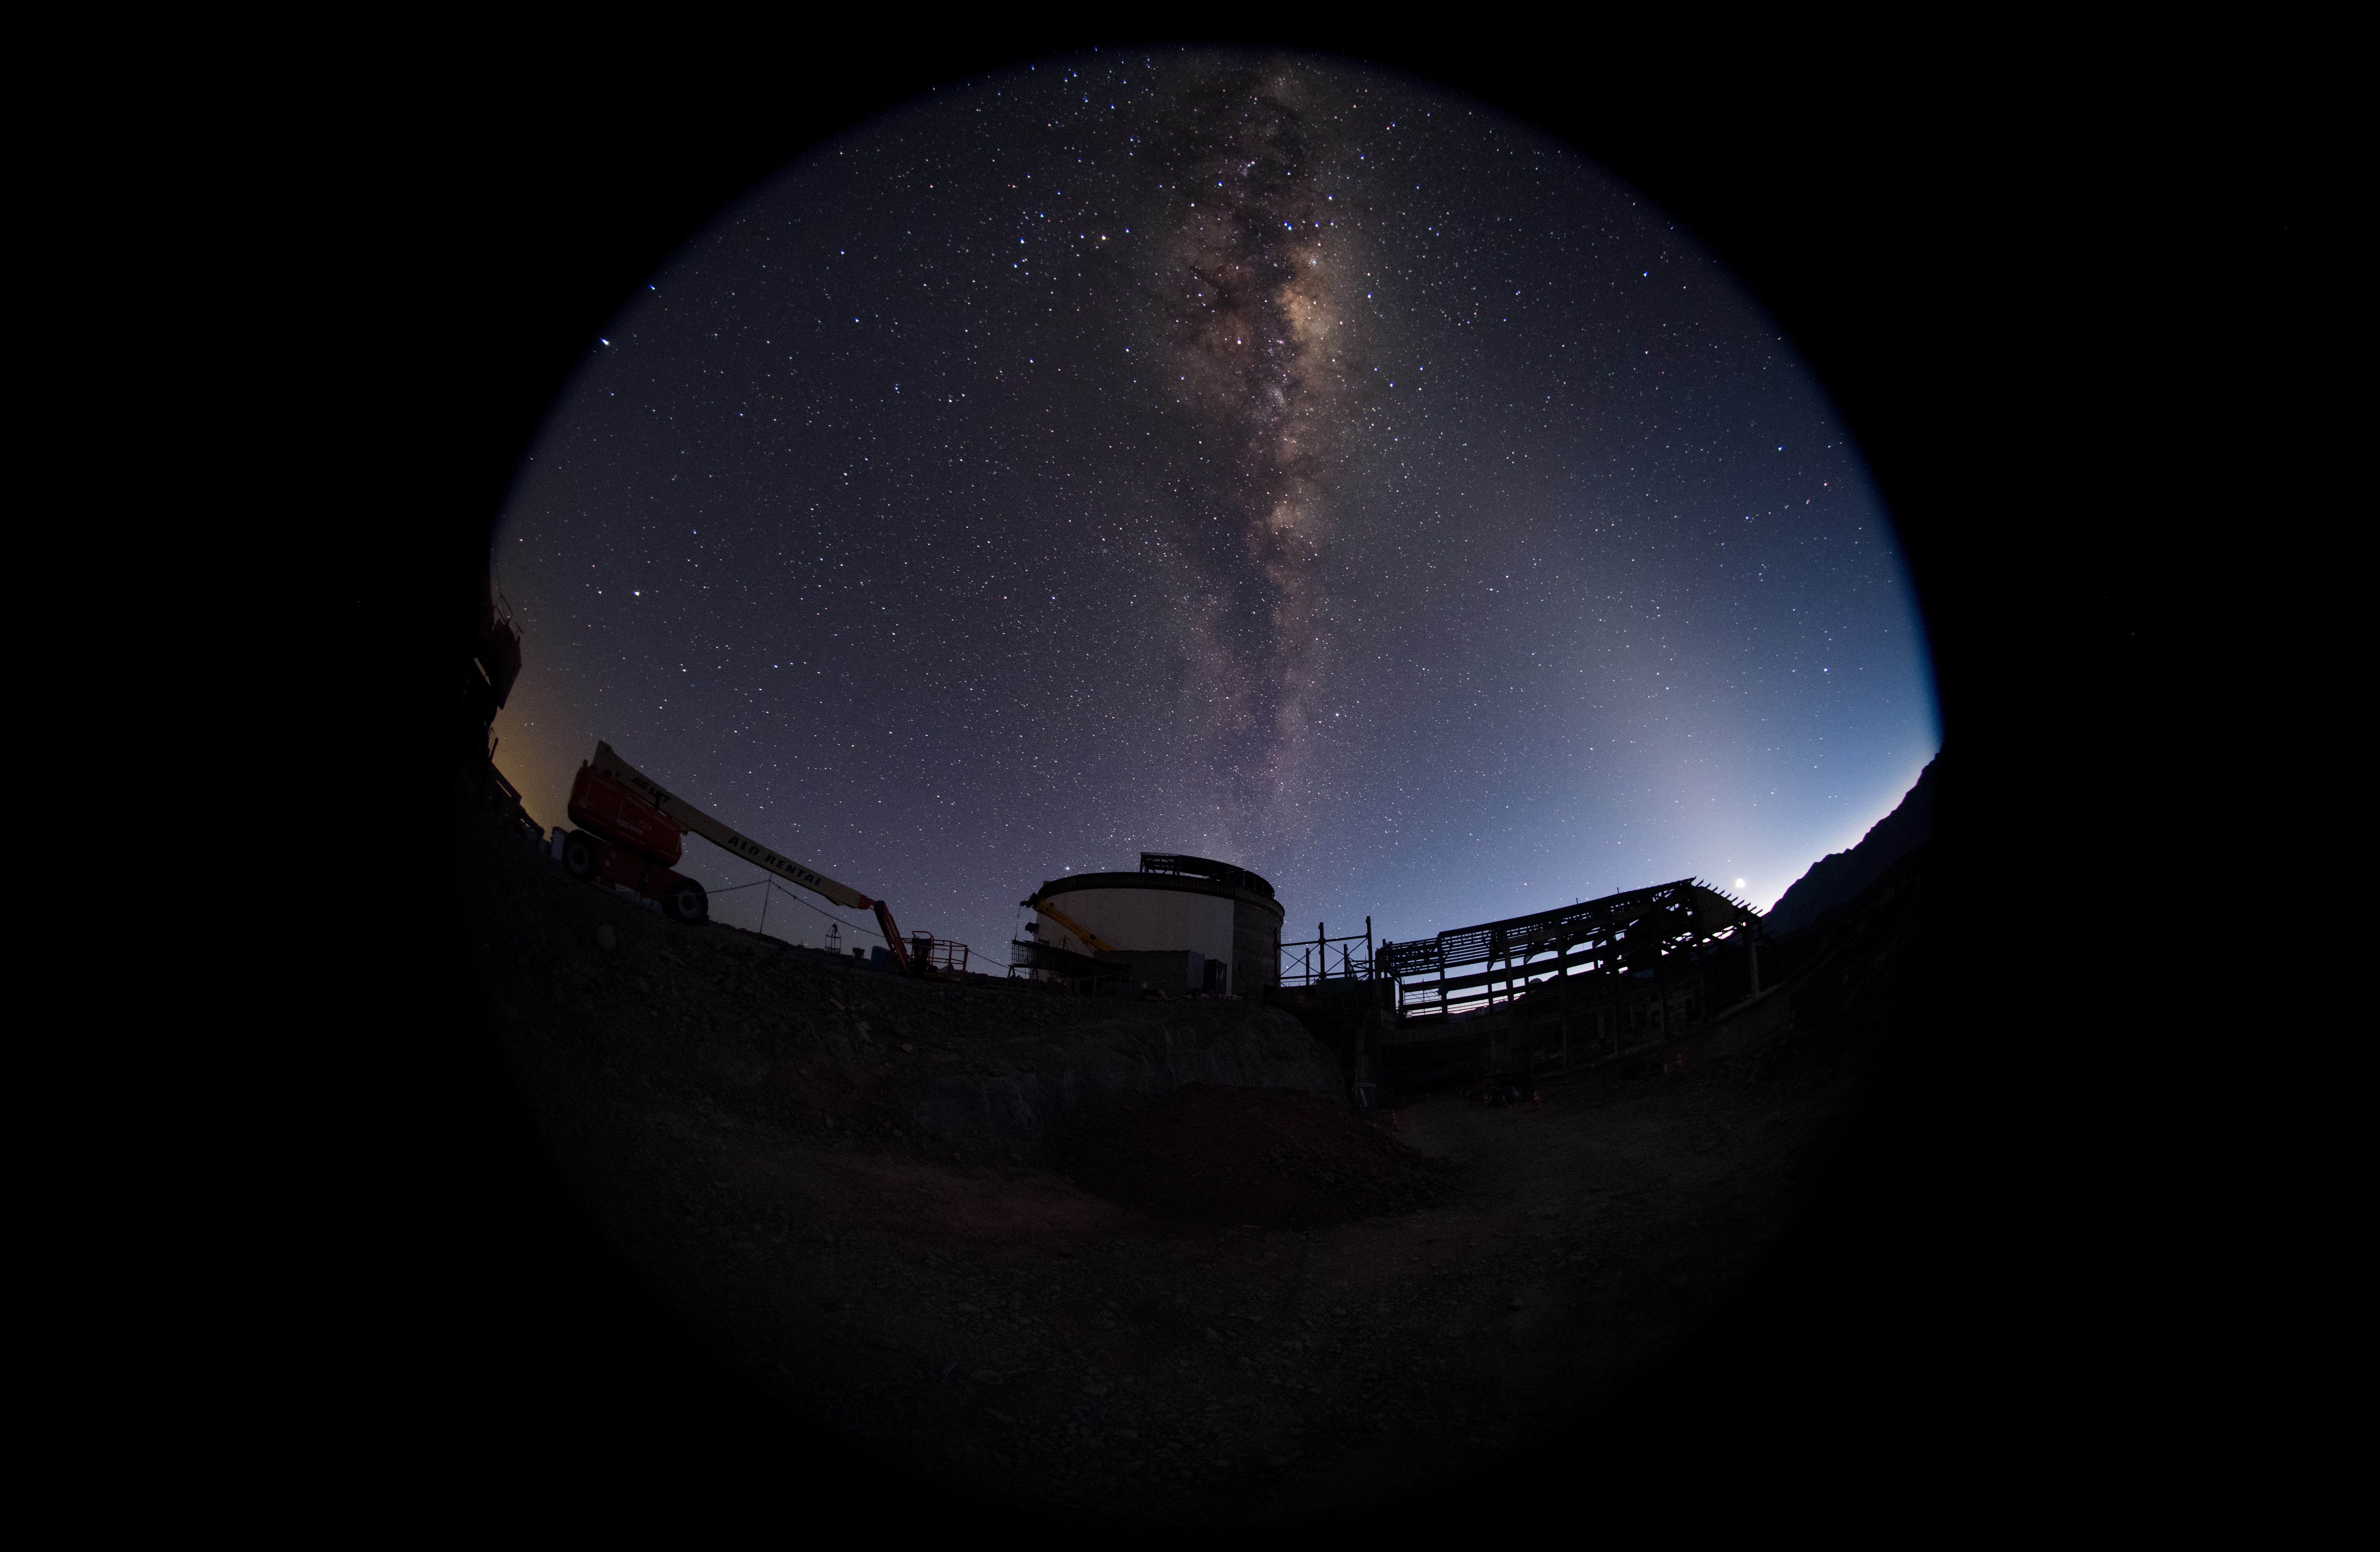

Summit Multimedia Visit 2017

In March 2017 a multimedia team visited Cerro Pachón to document LSST Facility construction. More details are at https://www.lsst.org/news/cerro-pach%C3%B3n-goes-hollywood.

Credit: M. Park/Inigo Films/Rubin Observatory/ NSF/ AURA